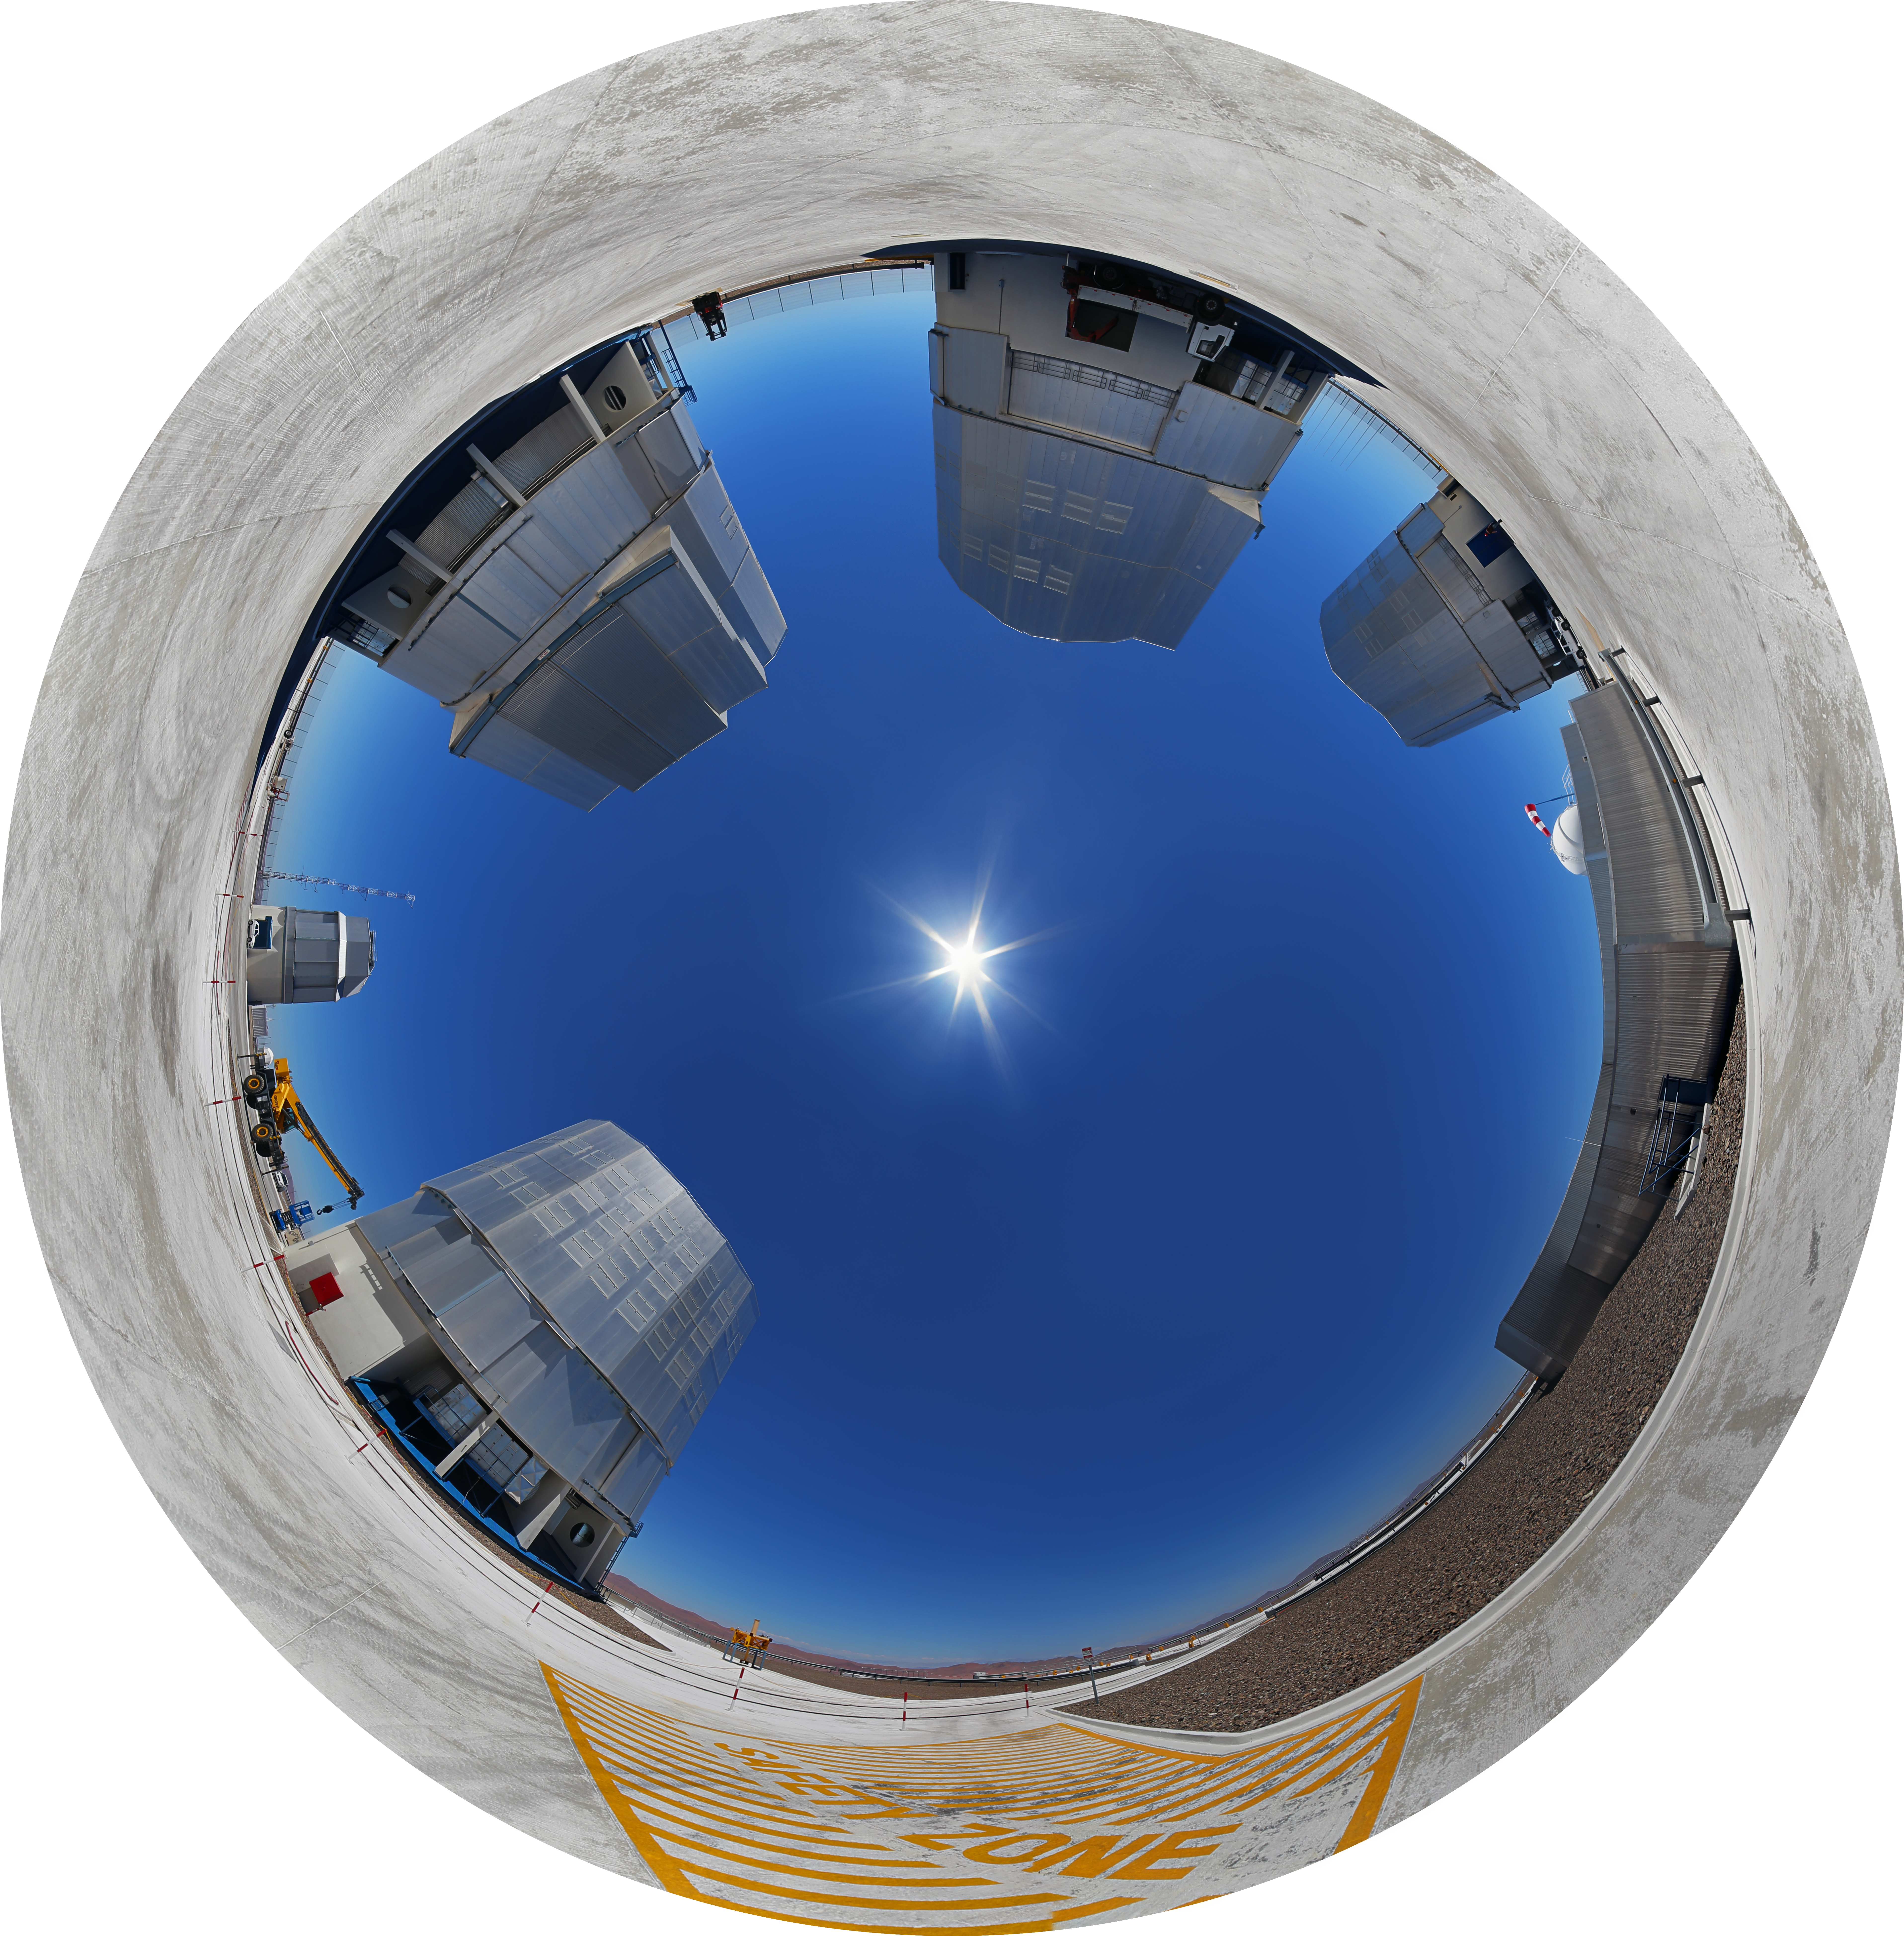

Paranal at midday

This fulldome image of the Very Large Telescope at the Paranal Observatory puts the Sun at midday in the centre.

Credit: R. Wesson/ESO